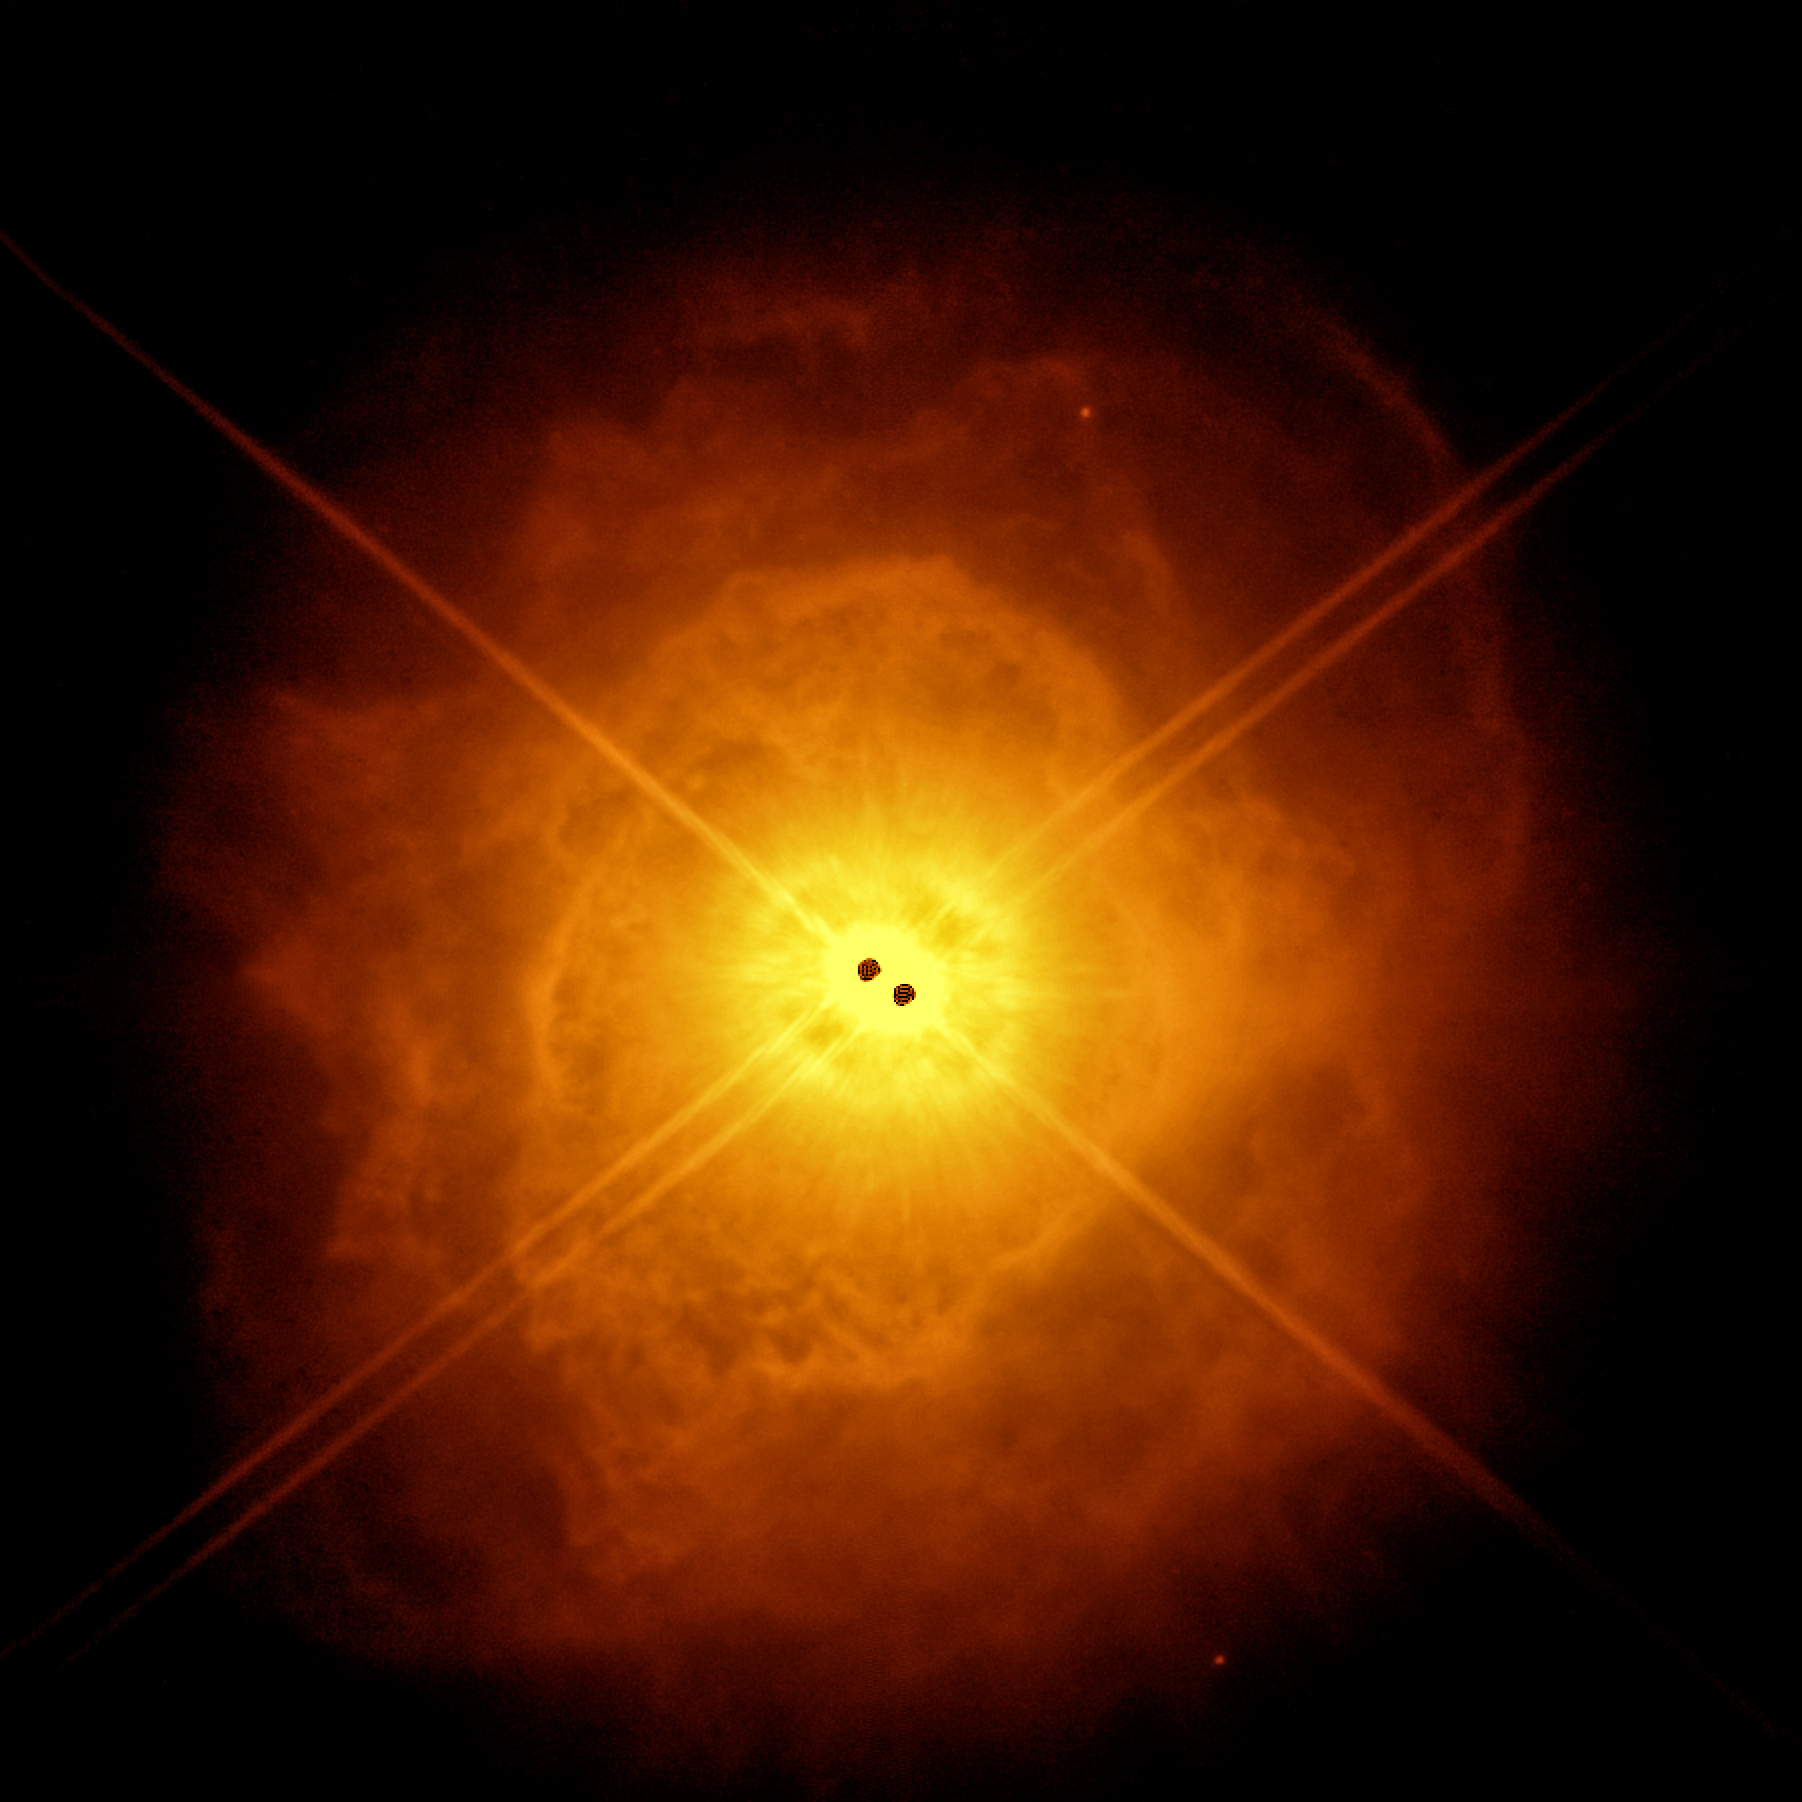

Two's company

We humans are strongly influenced by the presence of companions over the course of our lives, shaping each other emotionally, culturally, or intellectually. This shaping effect is made literal in the case of stellar companions, which is the topic of today's Picture of the Week. The pair of points at the centre of the image, taken with ESO’s Very Large Telescope (VLT), are an old stellar couple — a binary system officially called AFGL 4106. As most stars are born in pairs, a big question for astronomers is how does being in a couple impact a star's death?

Before dying, stars expel huge amounts of gas and dust, ingredients for a growing nebula. The massive stars shown here are at close yet distinct late stages of their lifecycles, with one having blown off enough mass to produce a dusty surrounding envelope. In a new paper led by Gabriel Tomassini, a PhD student at the Université Côte d’Azur (France), researchers have mapped this debris, shown here in orange, and precisely characterised the central stars (marked in black).

Imaging astronomical objects close to stars poses a challenge due to the overpowering effect of a star's brightness and, in fact, the stars themselves appear in black as their brightness saturated the detector of the instrument used to make this image. Fortunately, the SPHERE instrument on the VLT is well equipped to deal with large contrasts in light levels, enabling a detailed study of both the high luminosity stars and the faint surrounding nebula for the first time. Moreover, it can correct the blur caused by atmospheric turbulence, delivering very sharp images.

The shape of the nebula reveals the significant impact the companion is having on the gas ejection of the dying star, introducing asymmetries and shifting the clouds of gas and dust away from a perfectly spherical shape. Further observations of star systems like this one allow scientists to better understand how the presence of companions affects the death of stars.

Credit: ESO/G. Tomassini et al.